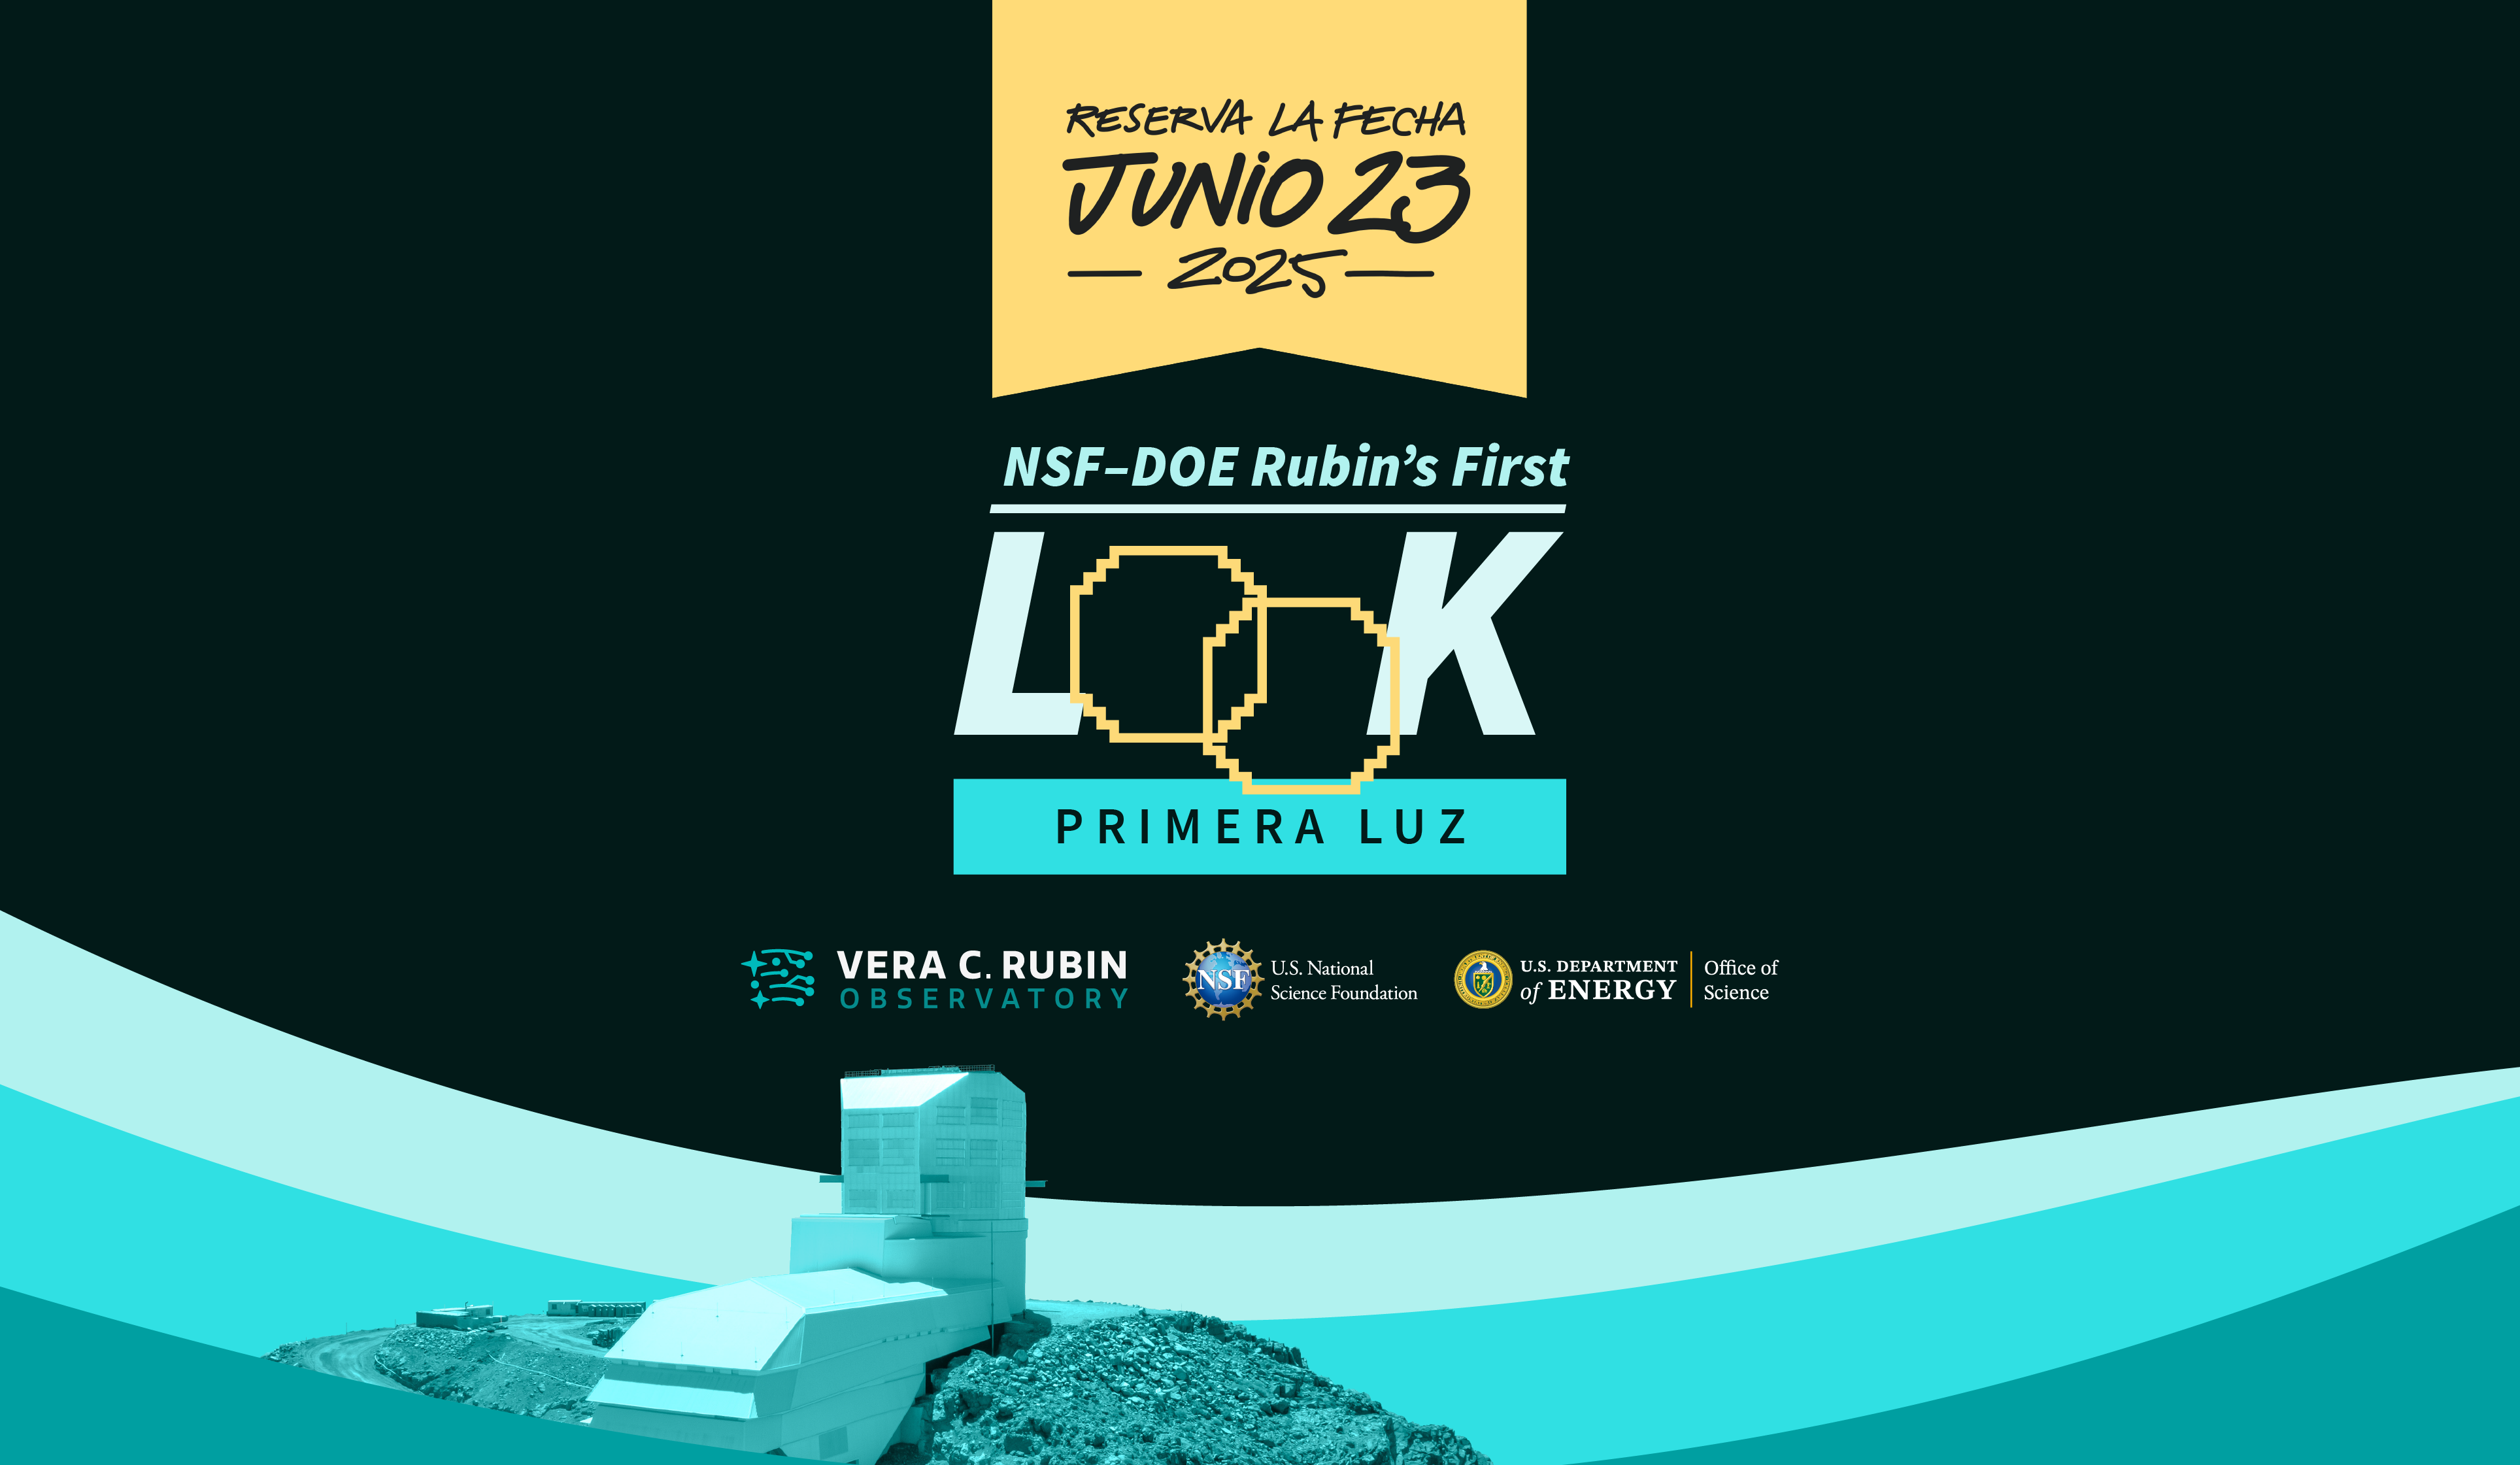

Marca la fecha de la Primera Luz de Rubin

Poster promocional de la fecha de la Primera Luz del Observatorio Vera C. Rubin de NSF-DOE.

Credit: RubinObs/NOIRLab/SLAC/NSF/DOE/AURA